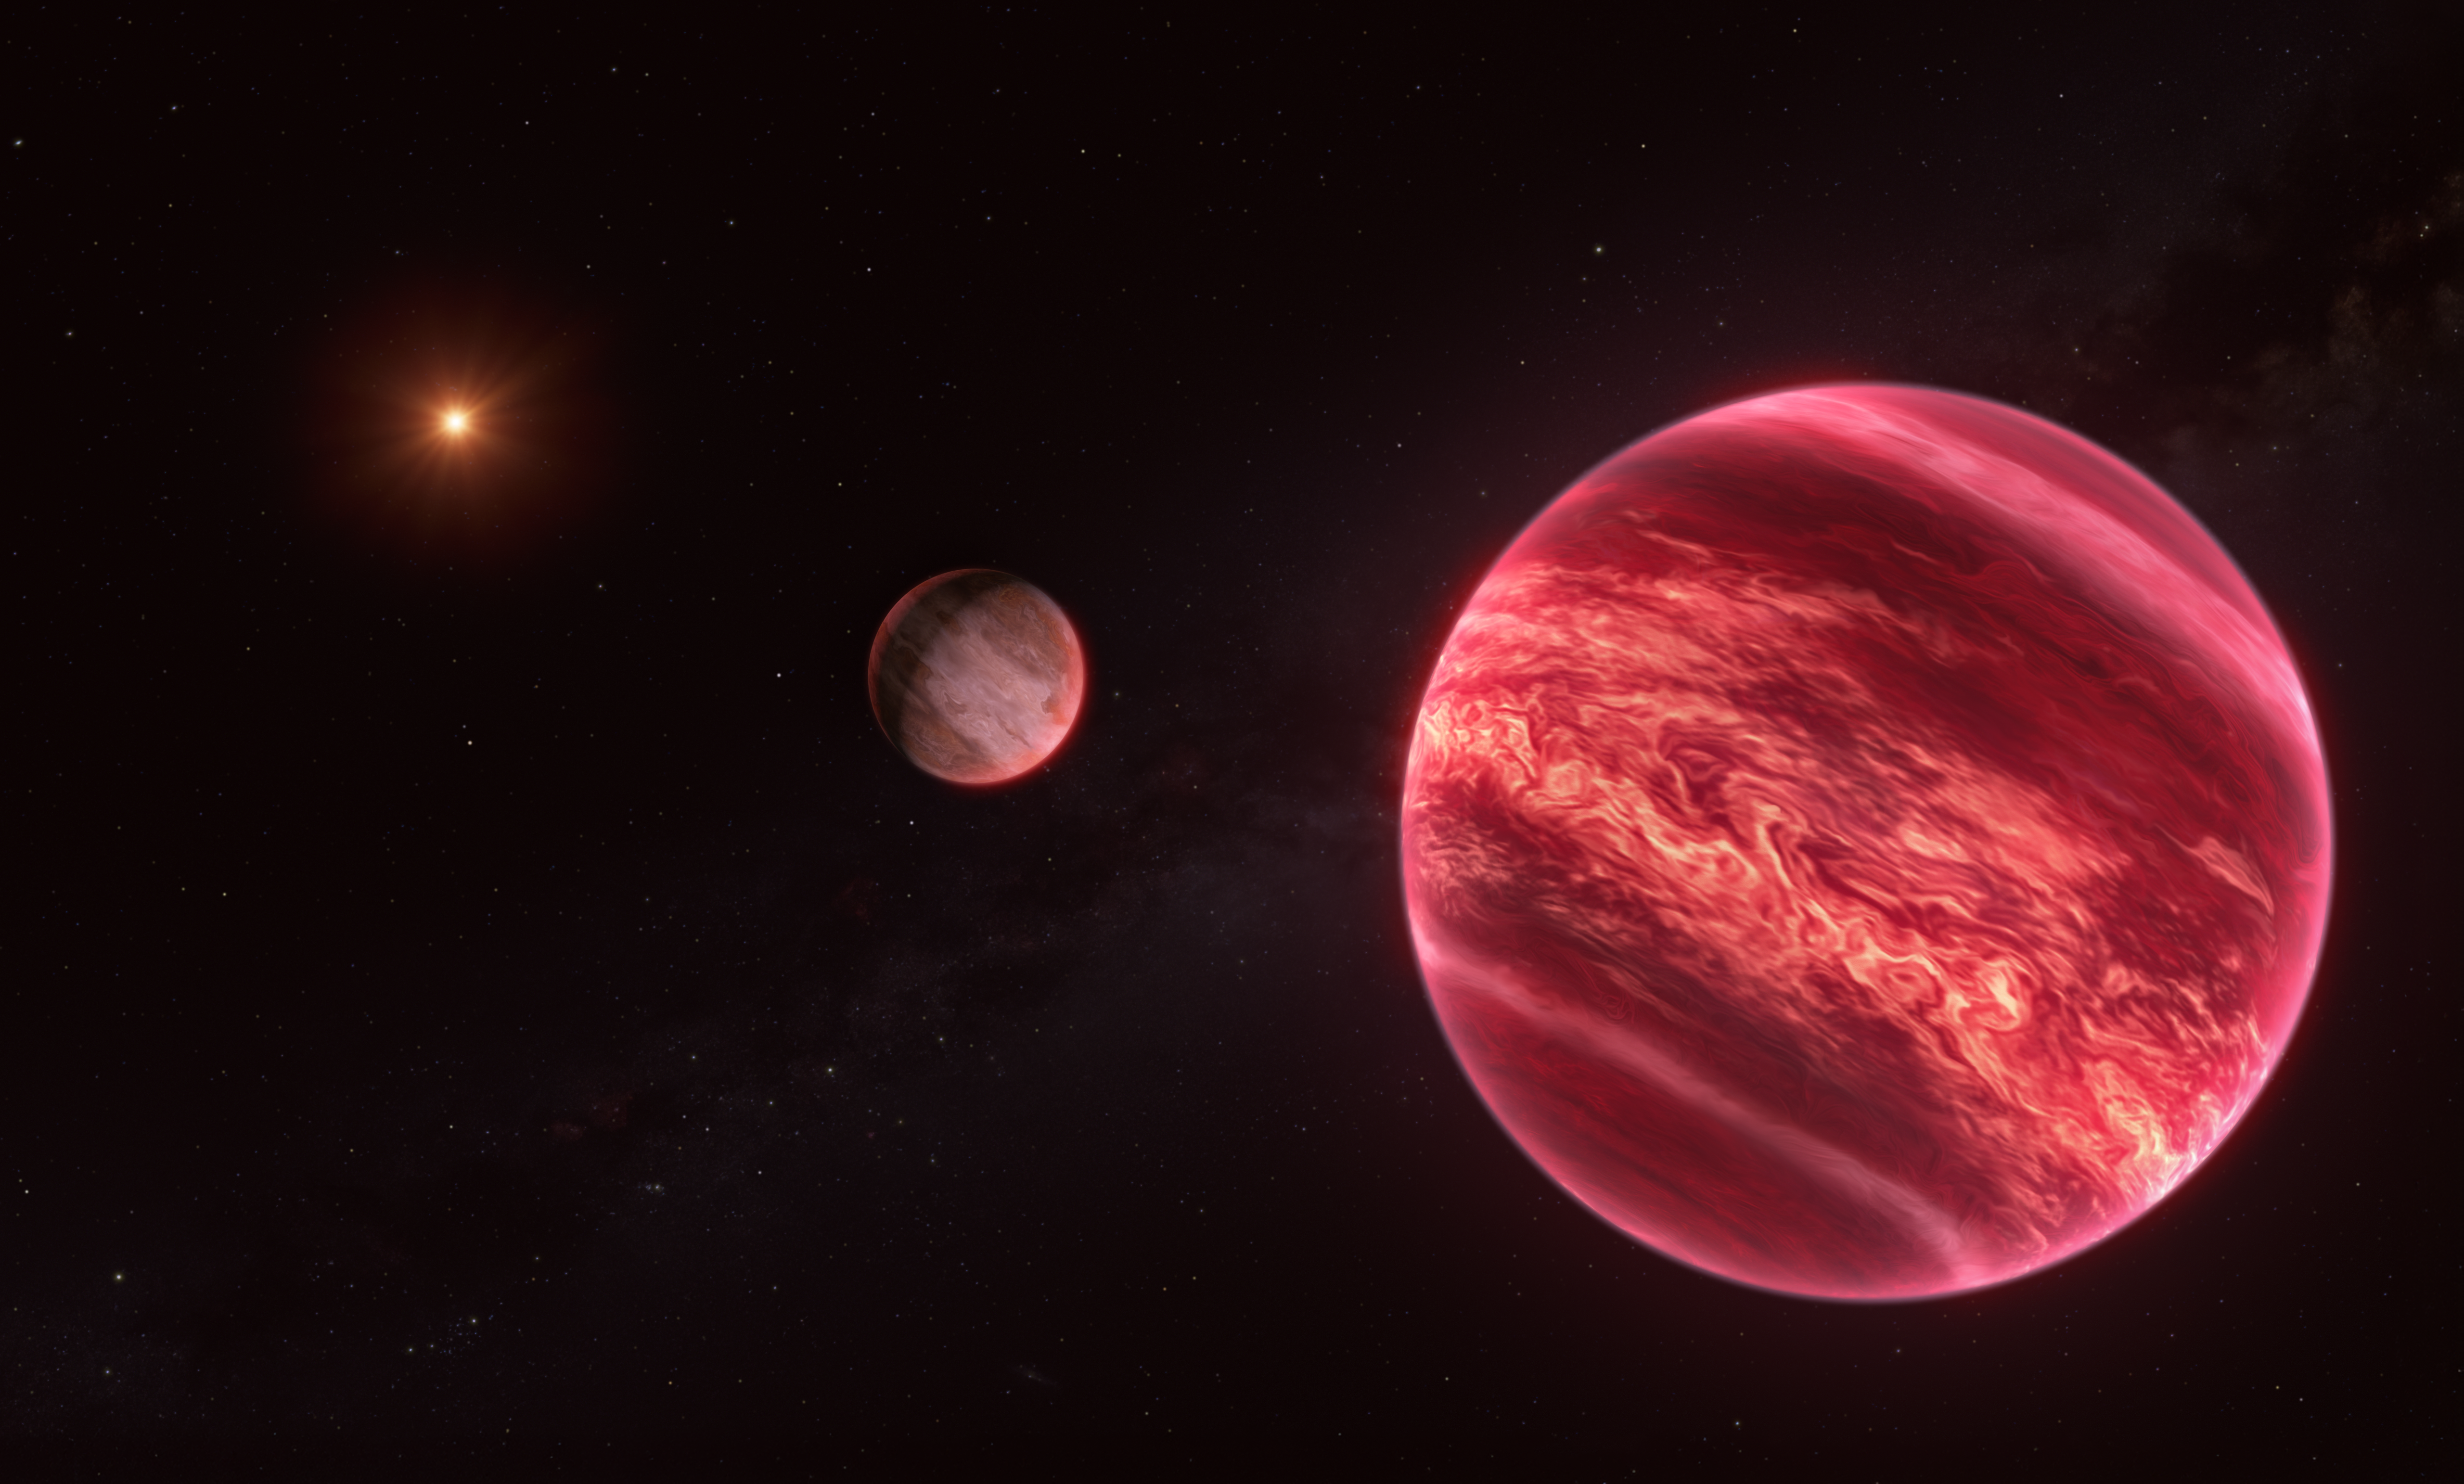

Artist’s impression of CD-35 2722, a system with a moon-like object

This illustration shows the system around the star CD-35 2722, with the newly found moon-like object at the centre. The star –– the point source to the left –– has about half the mass of our Sun, and it is orbited by a brown dwarf, the reddish-brown object seen here in the foreground (right). The brown dwarf has about 37 times the mass of Jupiter: too massive to be a planet, but not massive enough to have sustained nuclear fusion like stars. This brown dwarf is, in turn, orbited by a newly discovered object at least as massive as Jupiter, seen at the centre of this image.

This new object, found with ESO’s Very Large Telescope (VLT), is difficult to label. It behaves like a moon in the sense that it orbits an object that orbits a star. But this ‘moon’ is massive enough to be a planet, and the object it orbits, a brown dwarf, is neither a planet nor a star.

Credit: ESO/M. Kornmesser